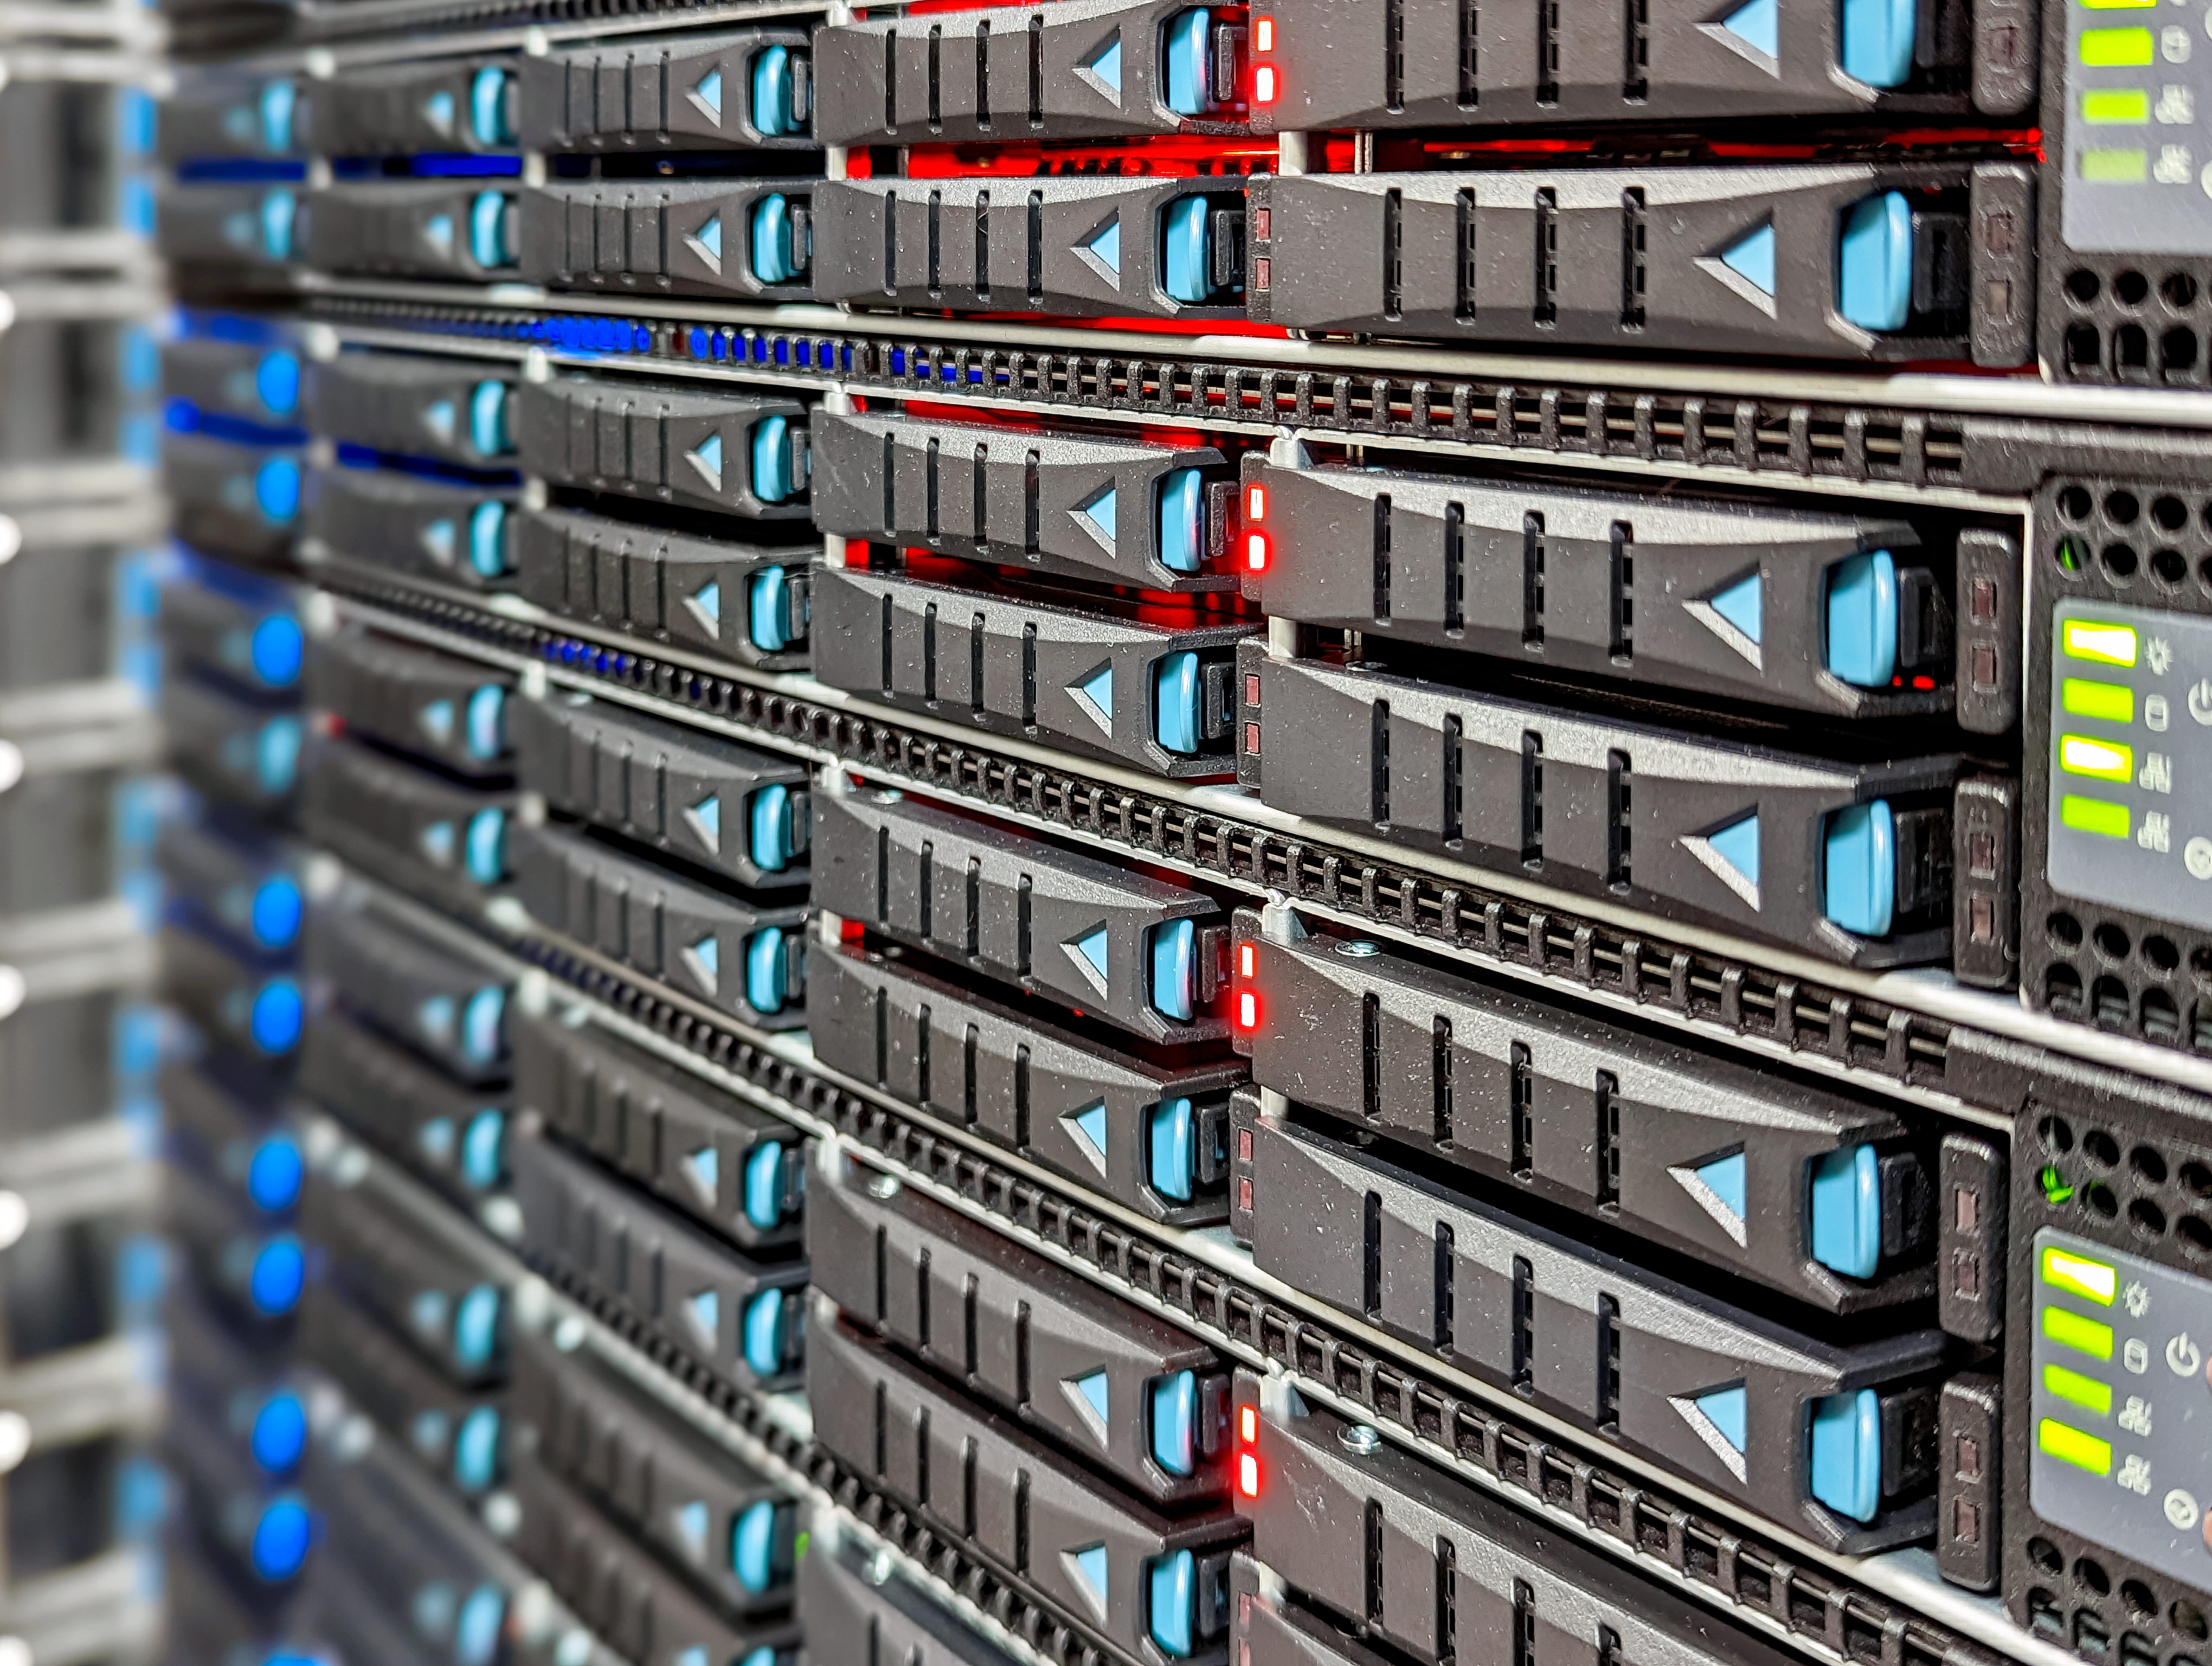

Data Acquisition Equipment

This equipment is part of the NSF–DOE Vera C. Rubin Observatory data acquisition system that moves data from the camera to a computer room on the summit of Cerro Pachón in Chile.

Credit: RubinObs/NOIRLab/SLAC/DOE/NSF/AURA